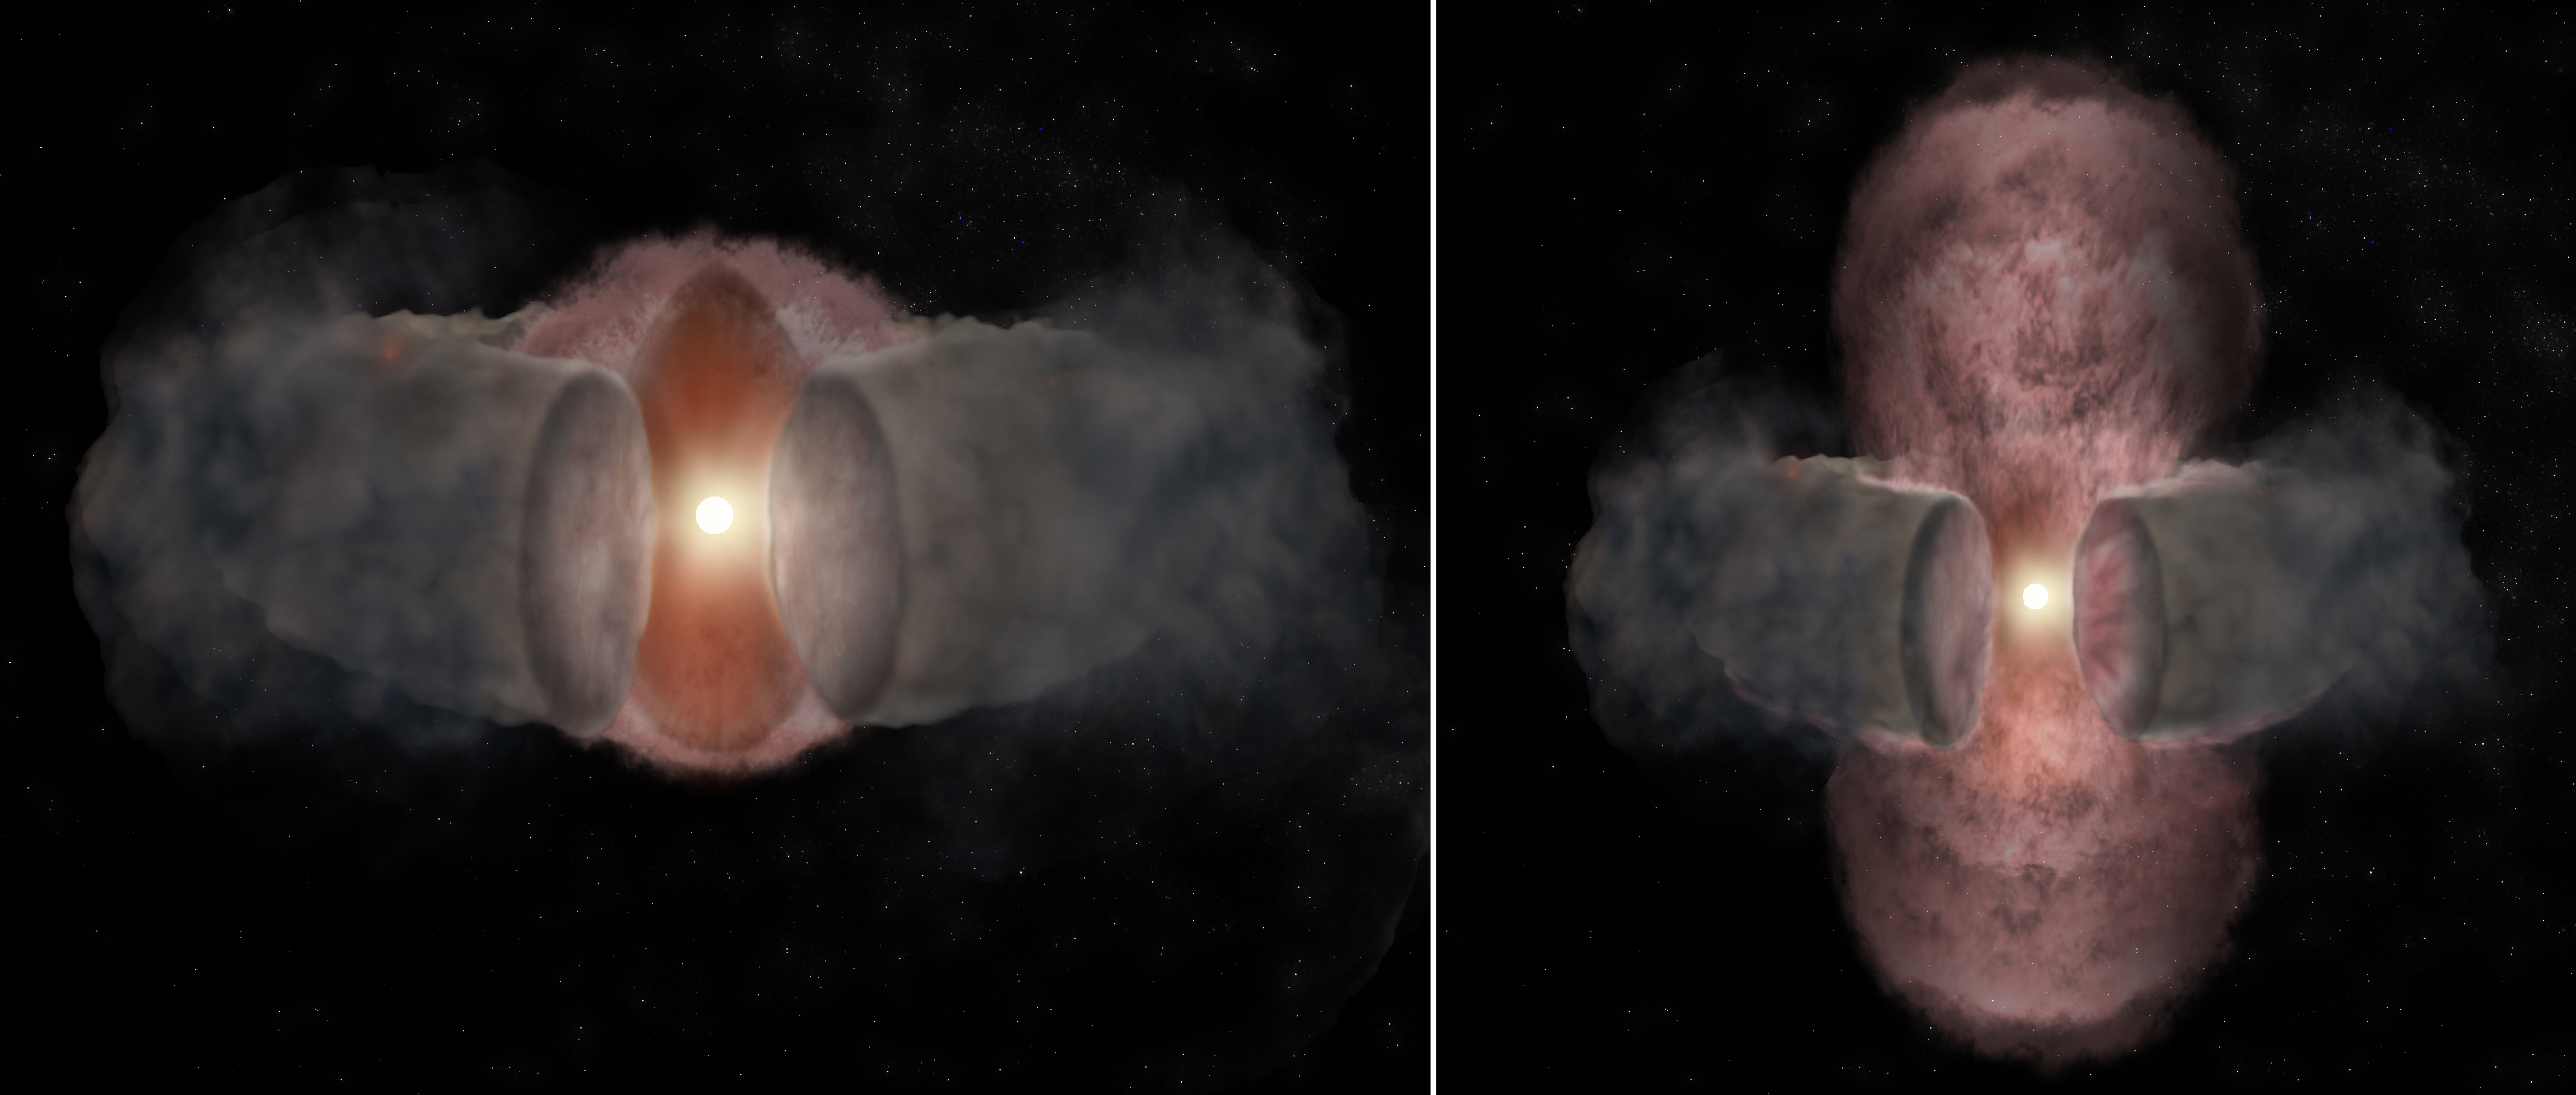

Unfolding Saga of Massive Star Formation

Artist's conception of the development of W75N(B)-VLA-2.. At left, a hot wind from the young star expands nearly spherically, as seen in 1996. At right, as seen in 2014, the hot wind has been shaped by encountering a dusty, donut-shaped torus around the star and appears elongated.

Credit: Bill Saxton, NRAO/AUI/NSF